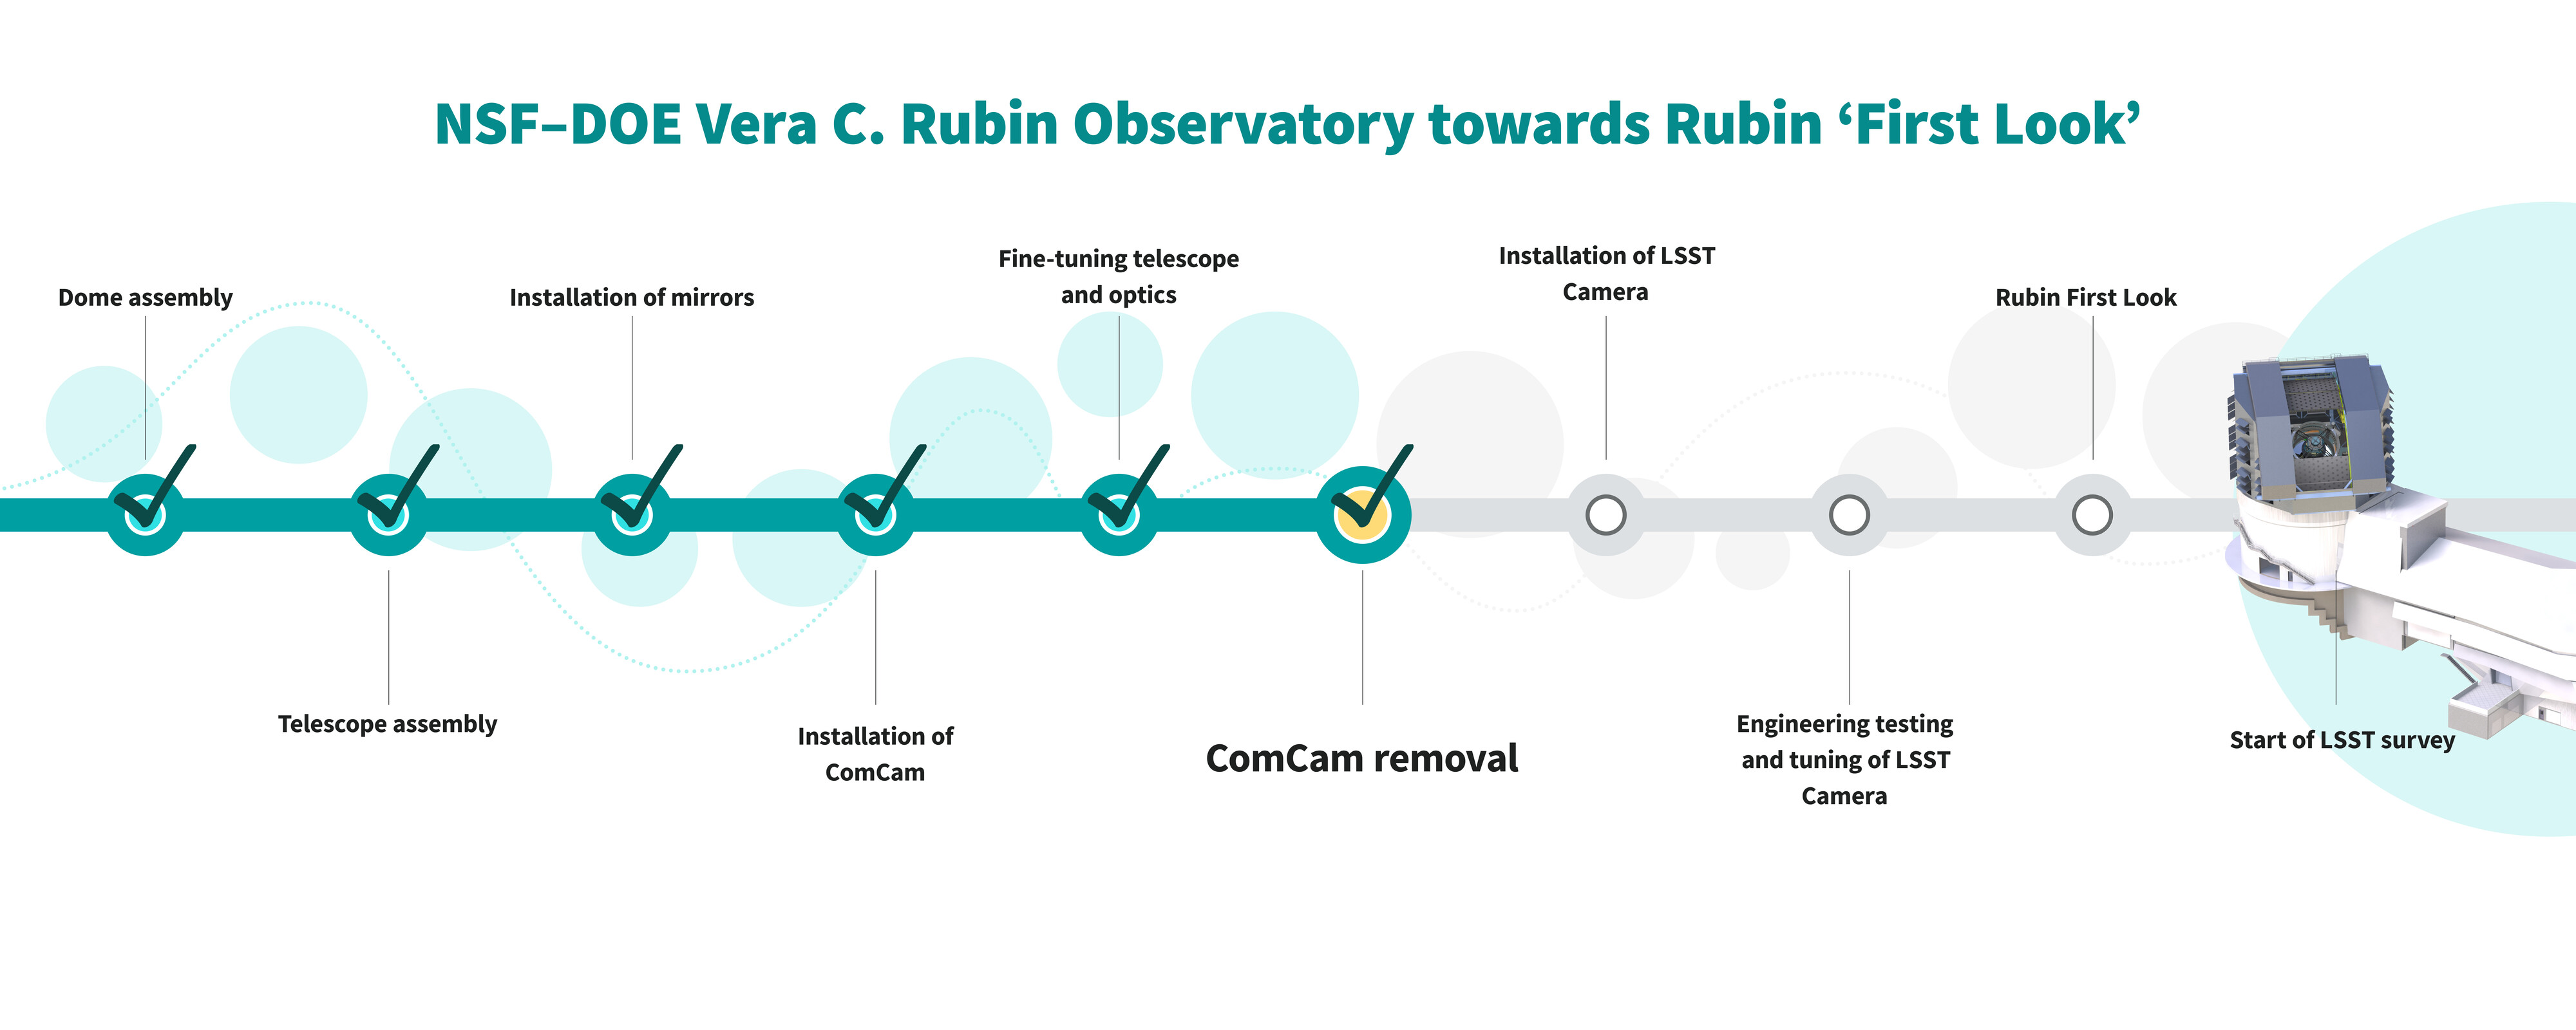

Commissioning Sequence Graphic (horizontal)

These are the important steps in the sequence of the construction and commissioning of NSF–DOE Vera C. Rubin Observatory towards Rubin ‘First Look’. The team of engineers and scientists have just finished “ComCam Removal.” A vertical version of this infographic can be found here.

Credit: RubinObs/NOIRLab/SLAC/NSF/DOE/AURA/J. Pinto